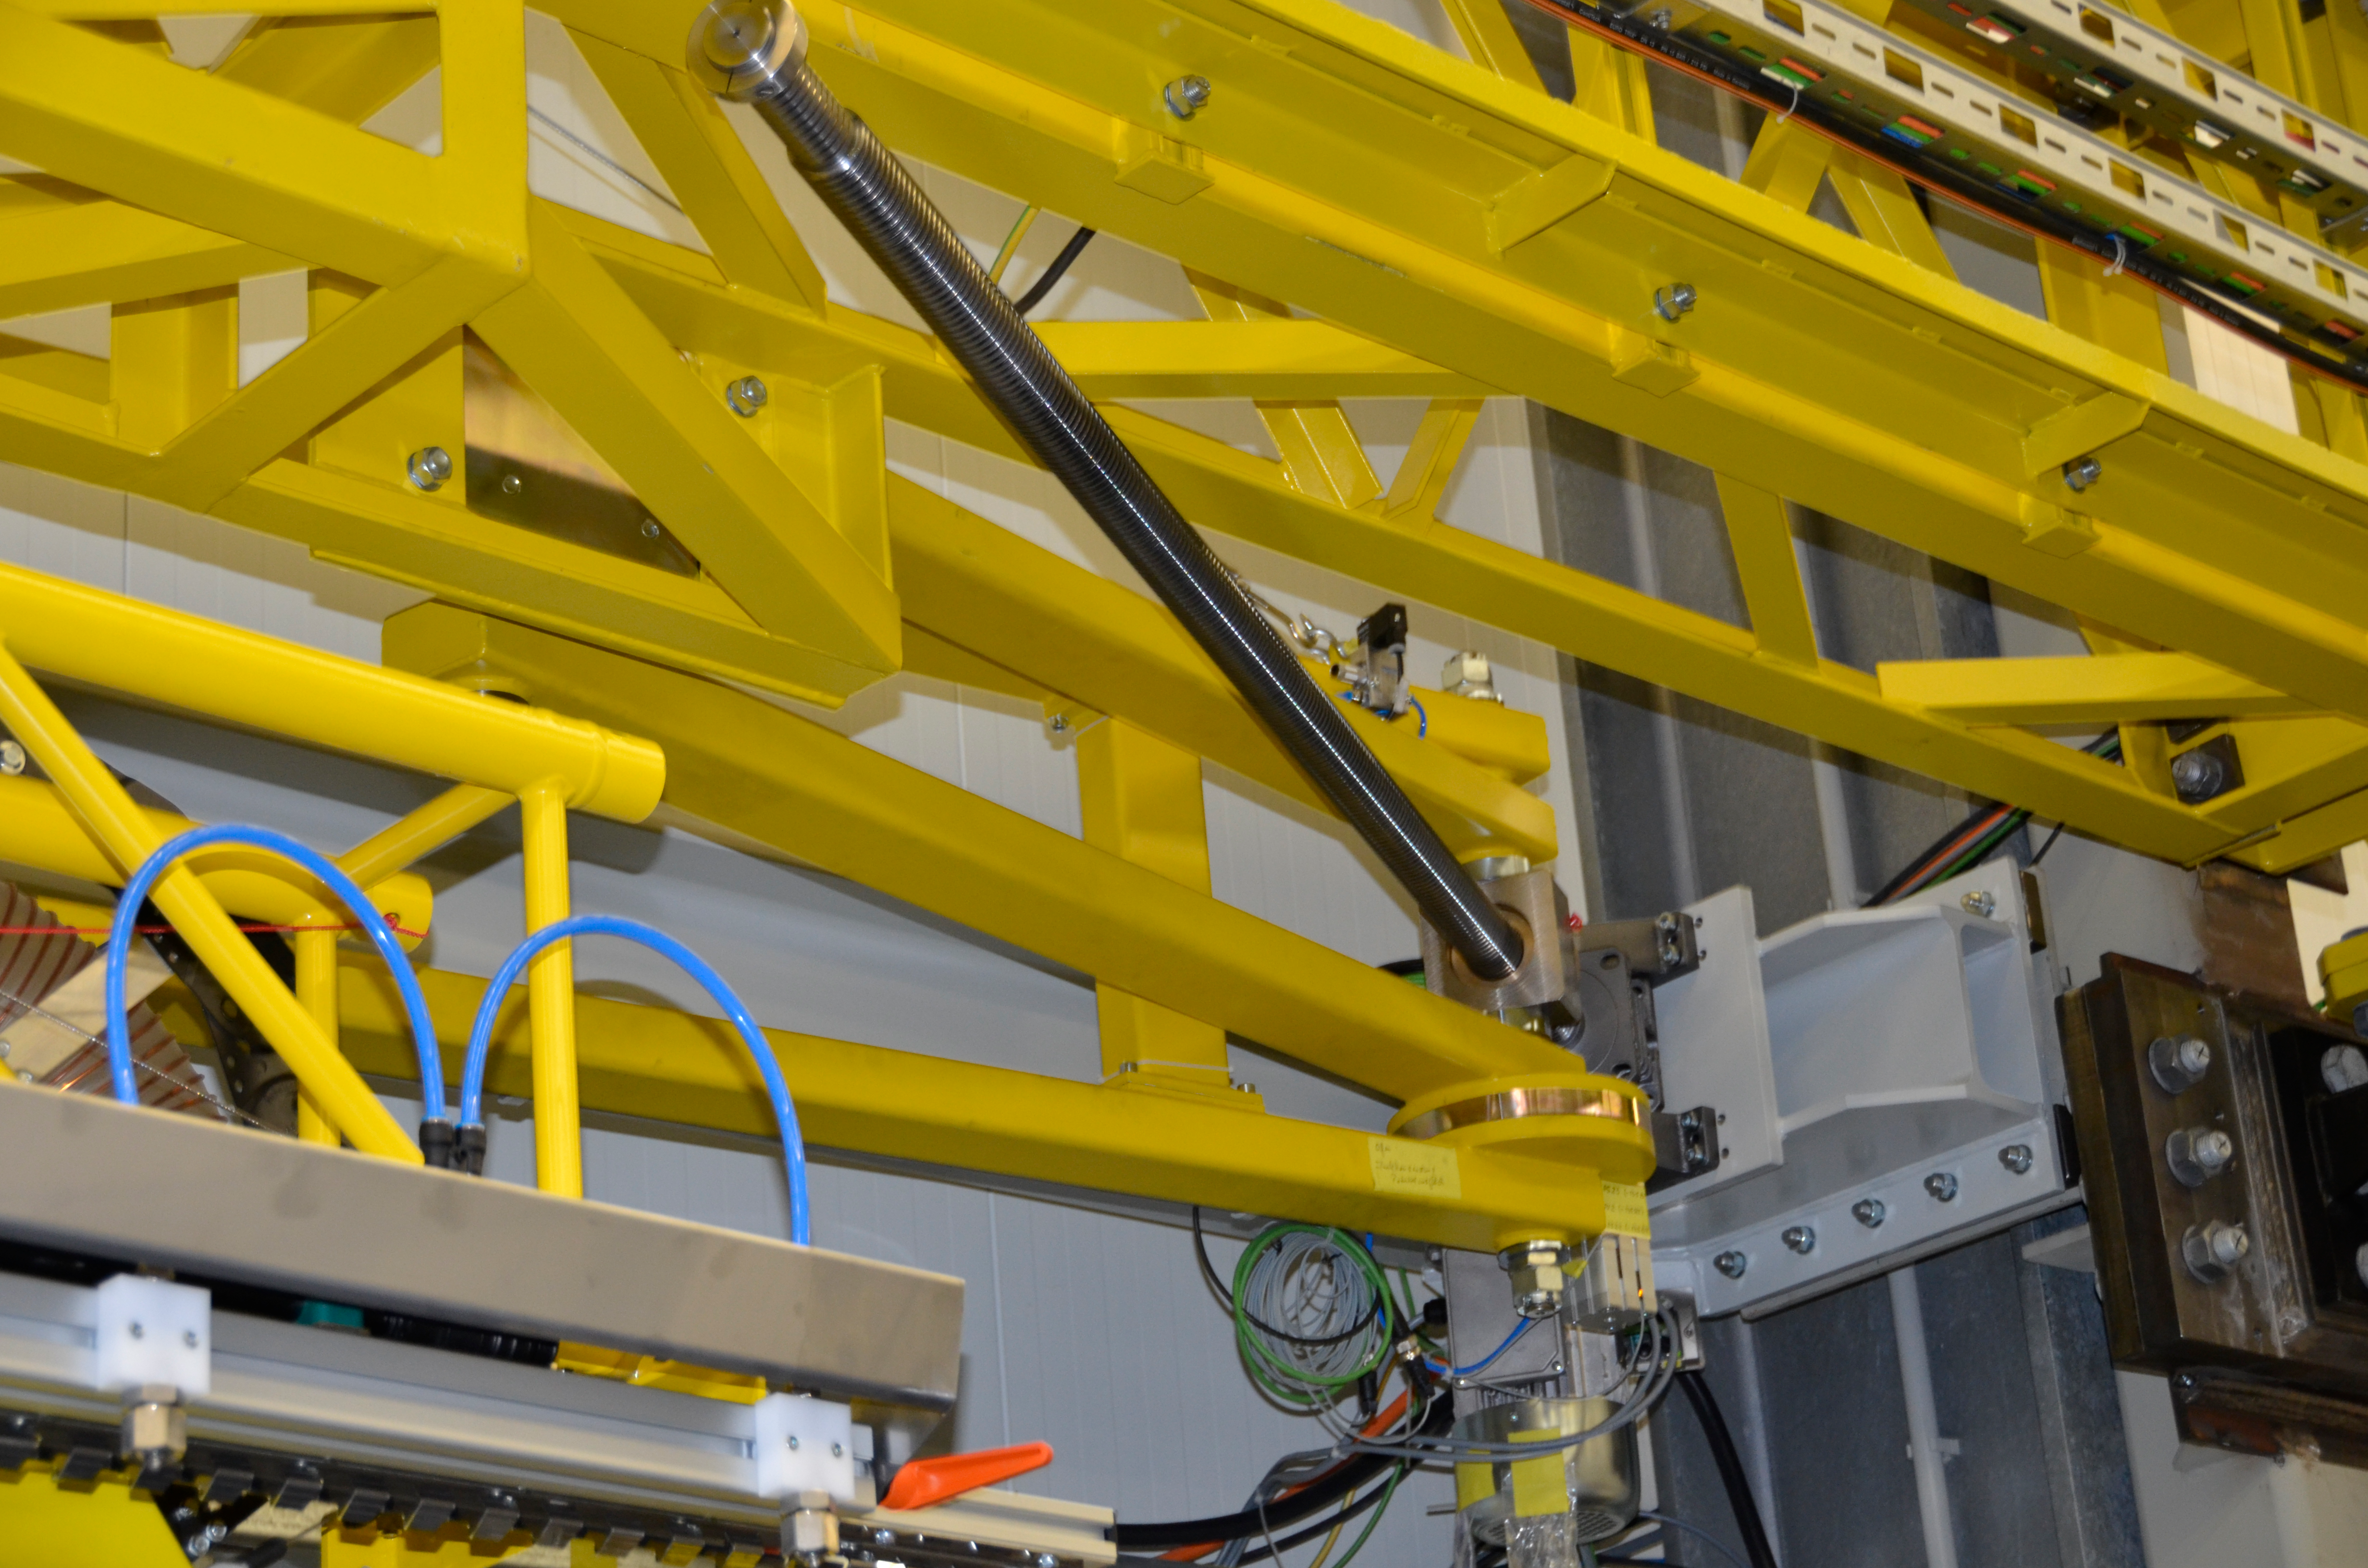

Washing Station

These photos of the washing station were submitted by LSST Coating Chamber Engineer Tomislav Vucina. To ensure optimal performance of the LSST telescope, a regular cleaning schedule of its mirrors will be implemented during operations. More information at http://ls.st/u59

Credit: Rubin Observatory/NSF/AURA